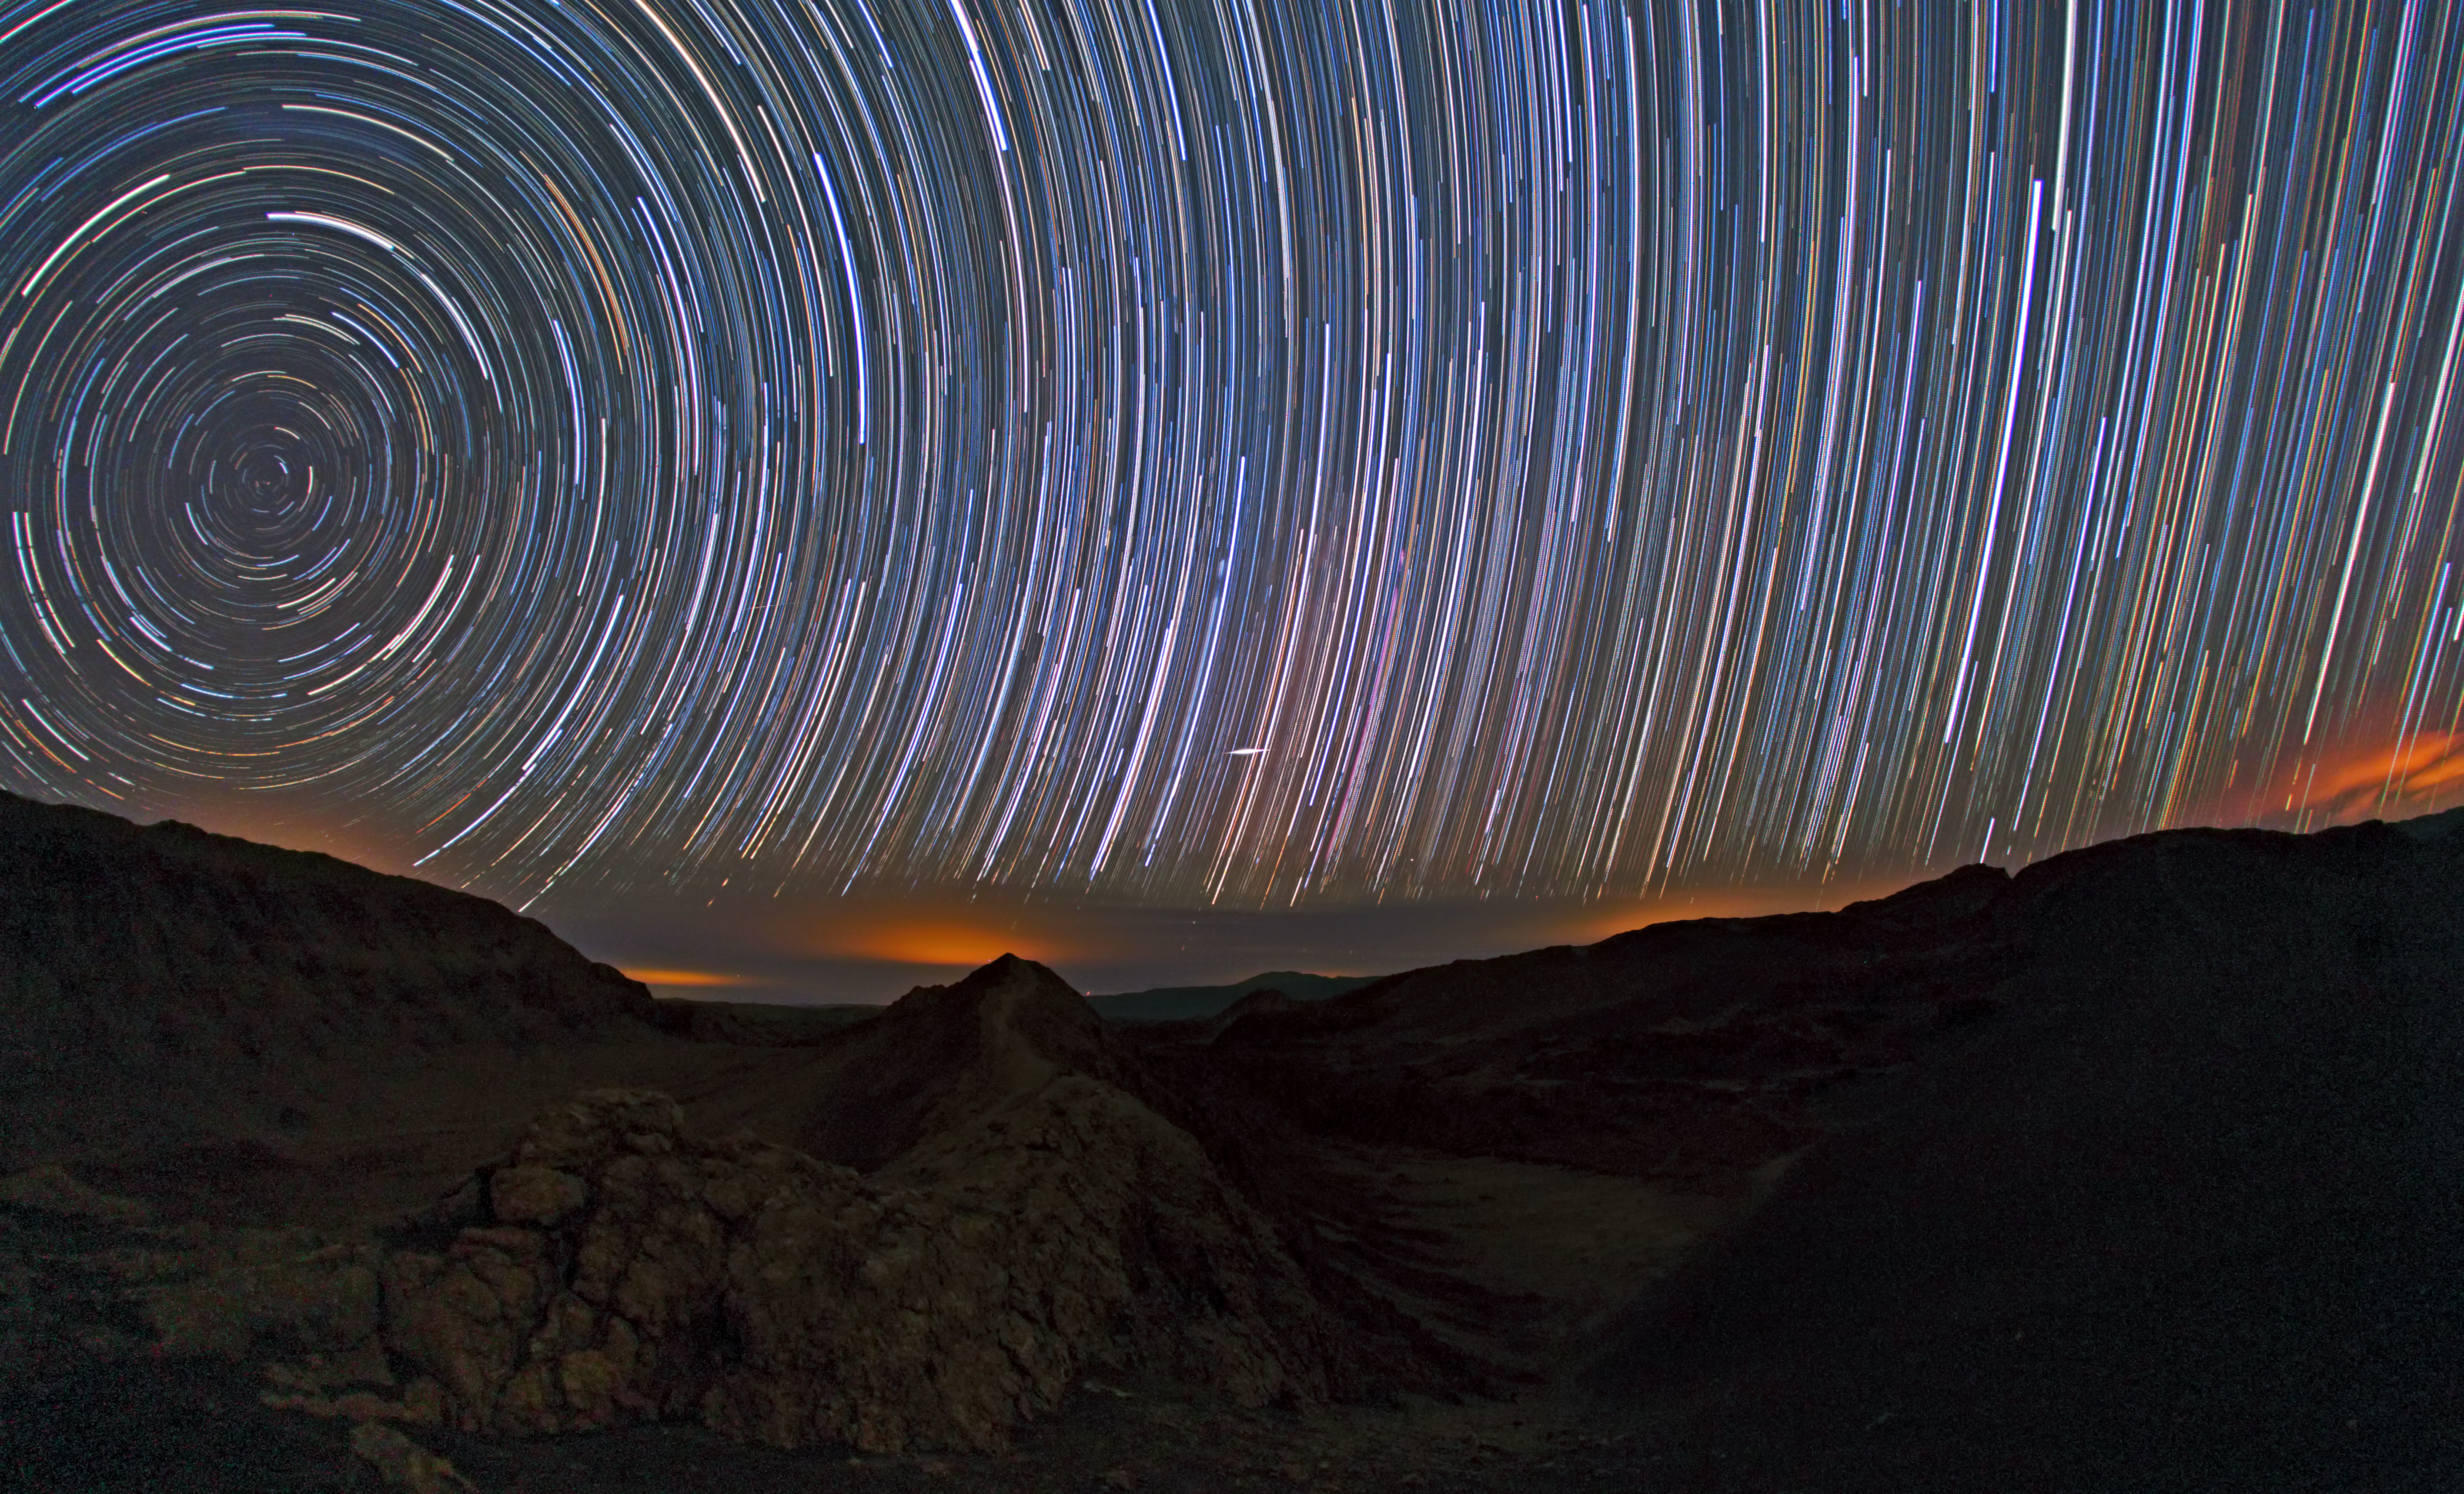

Startrails over the Atacama

A long series of exposure at night captures these impressive star trails over the Atacama Desert. The stars appear as trails because of the apparent motion of the sky, which is, in fact, due to the rotation of the Earth on its own axis. The picture is taken looking toward the south. The celestial south pole is visible on the left.

Credit: ESO/B. Tafreshi (twanight.org)